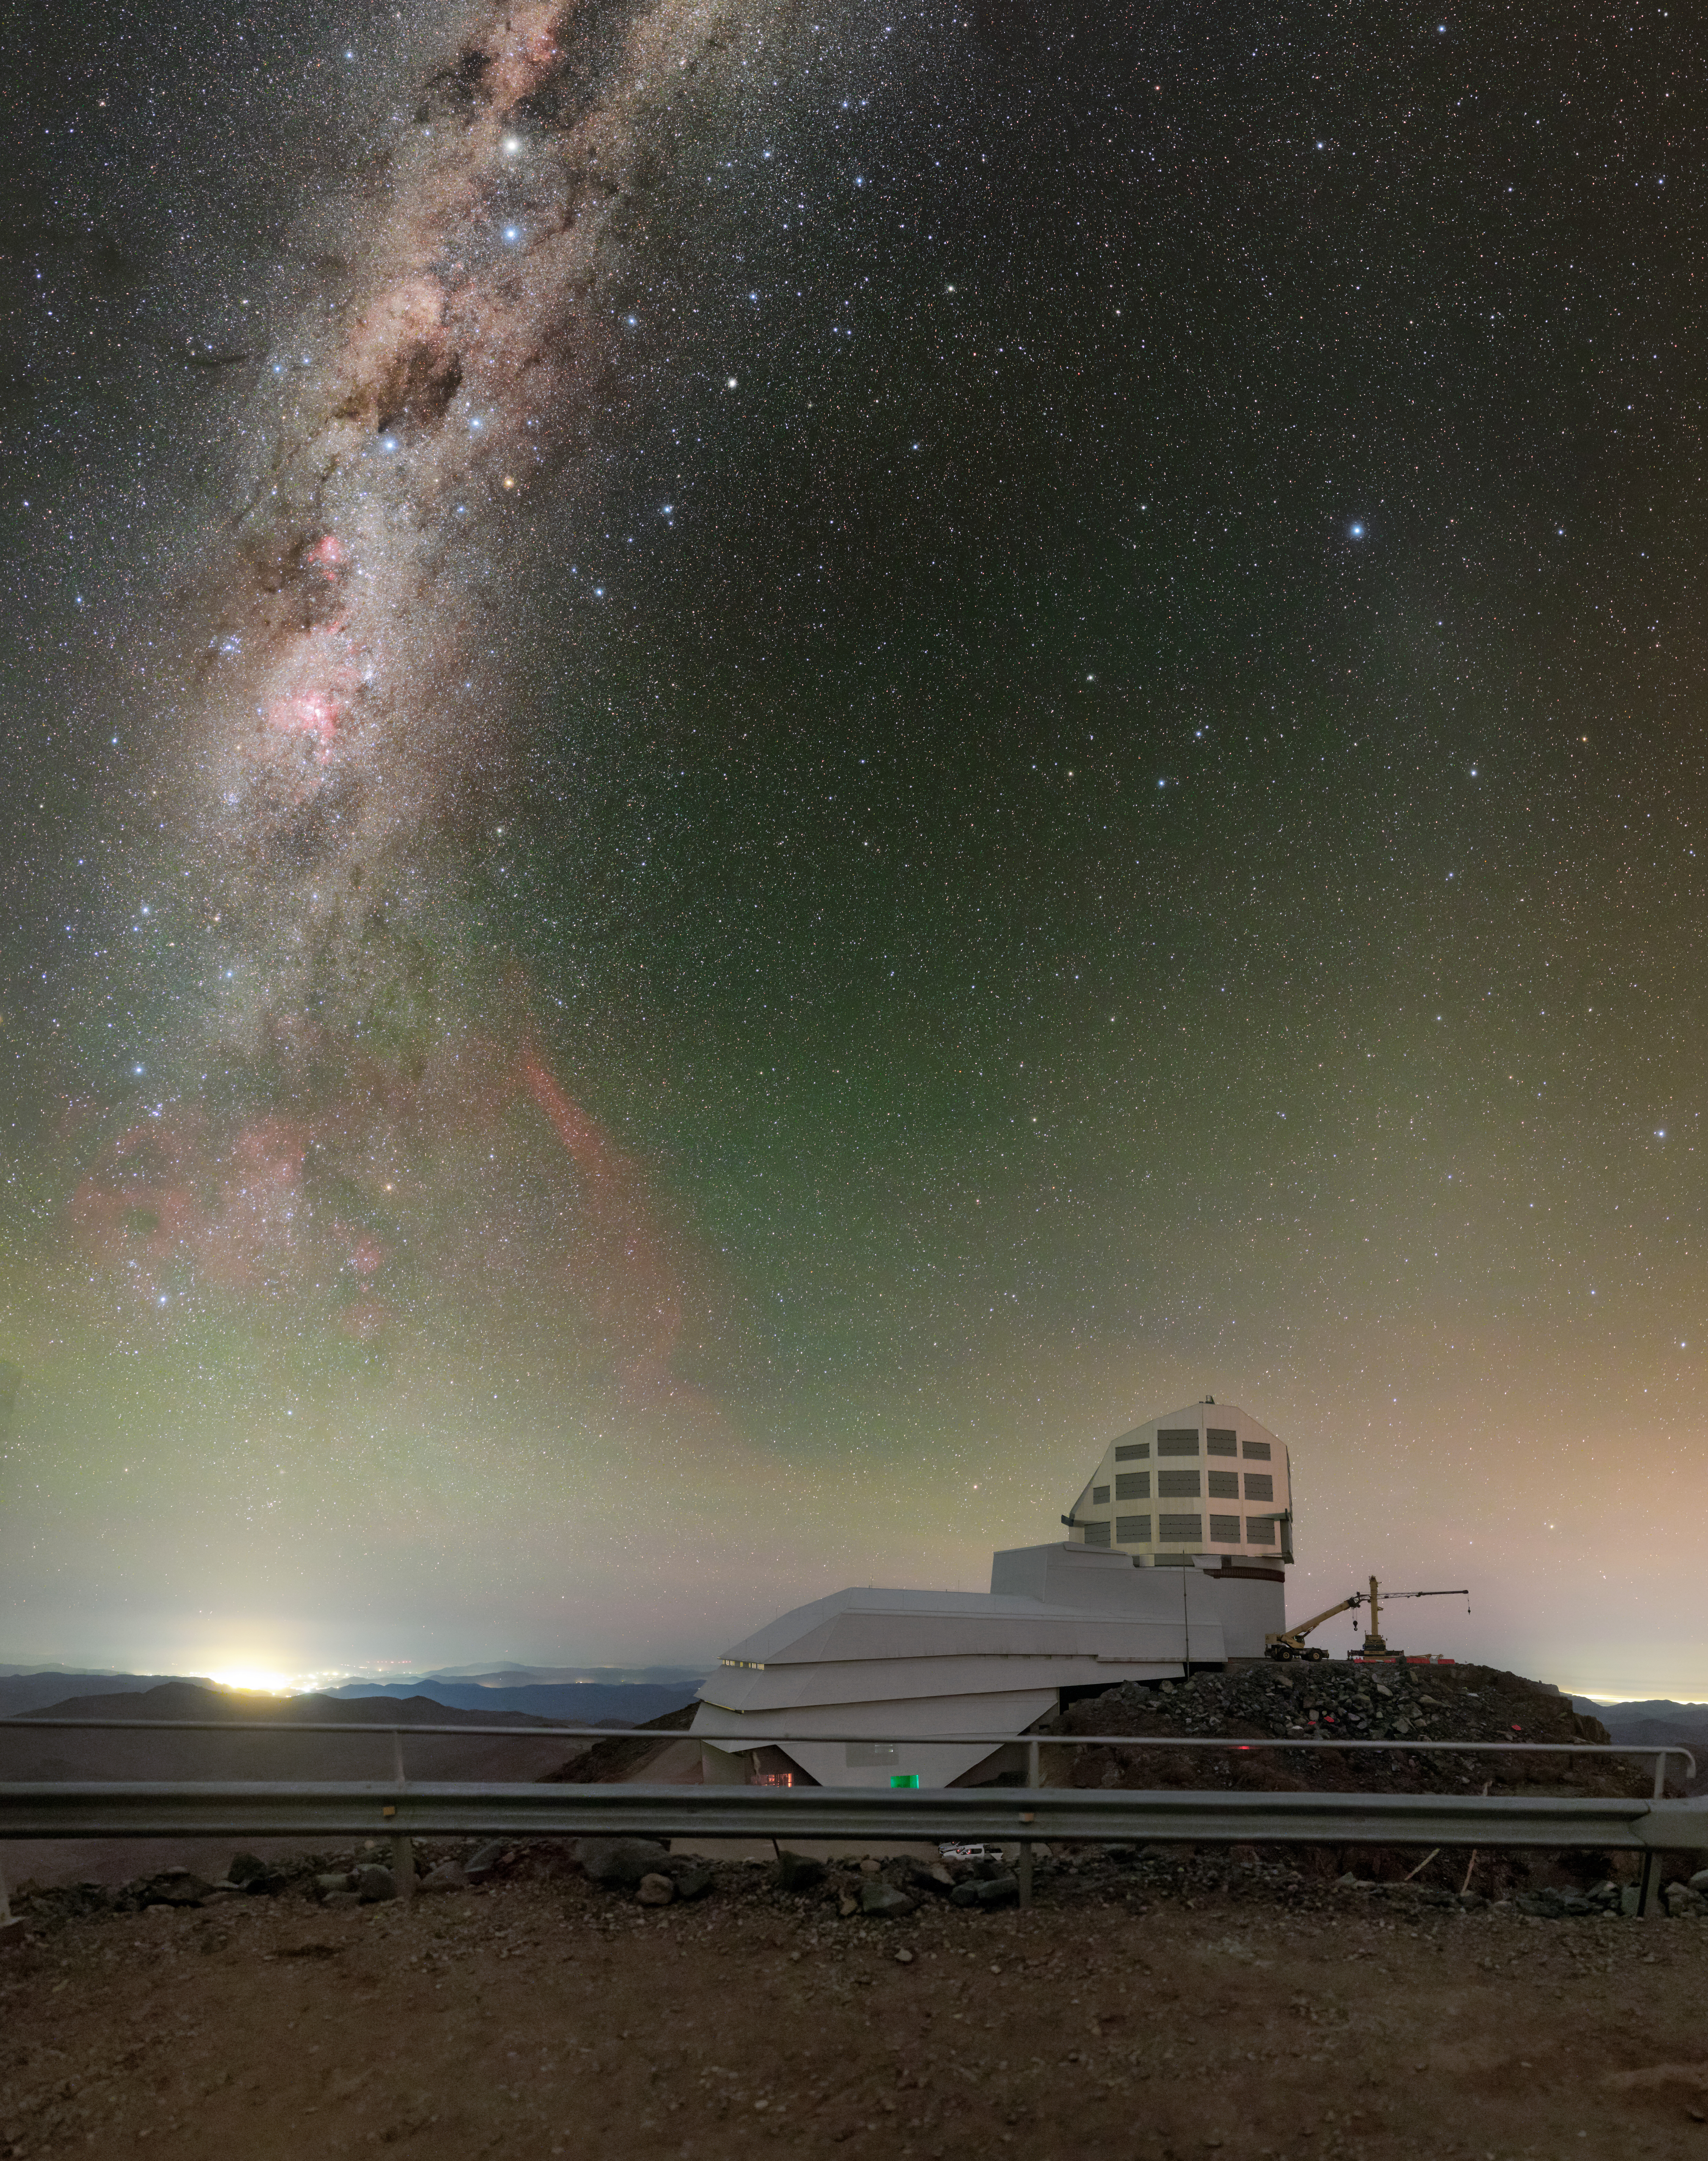

Rubin Observatory and the Milky Way

A breathtaking view of the Chilean night sky as the Milky Way streaks above the Vera C. Rubin Observatory on Cerro Pachón.

Credit: RubinObs/NOIRLab/SLAC/NSF/DOE/AURA/P. Horálek